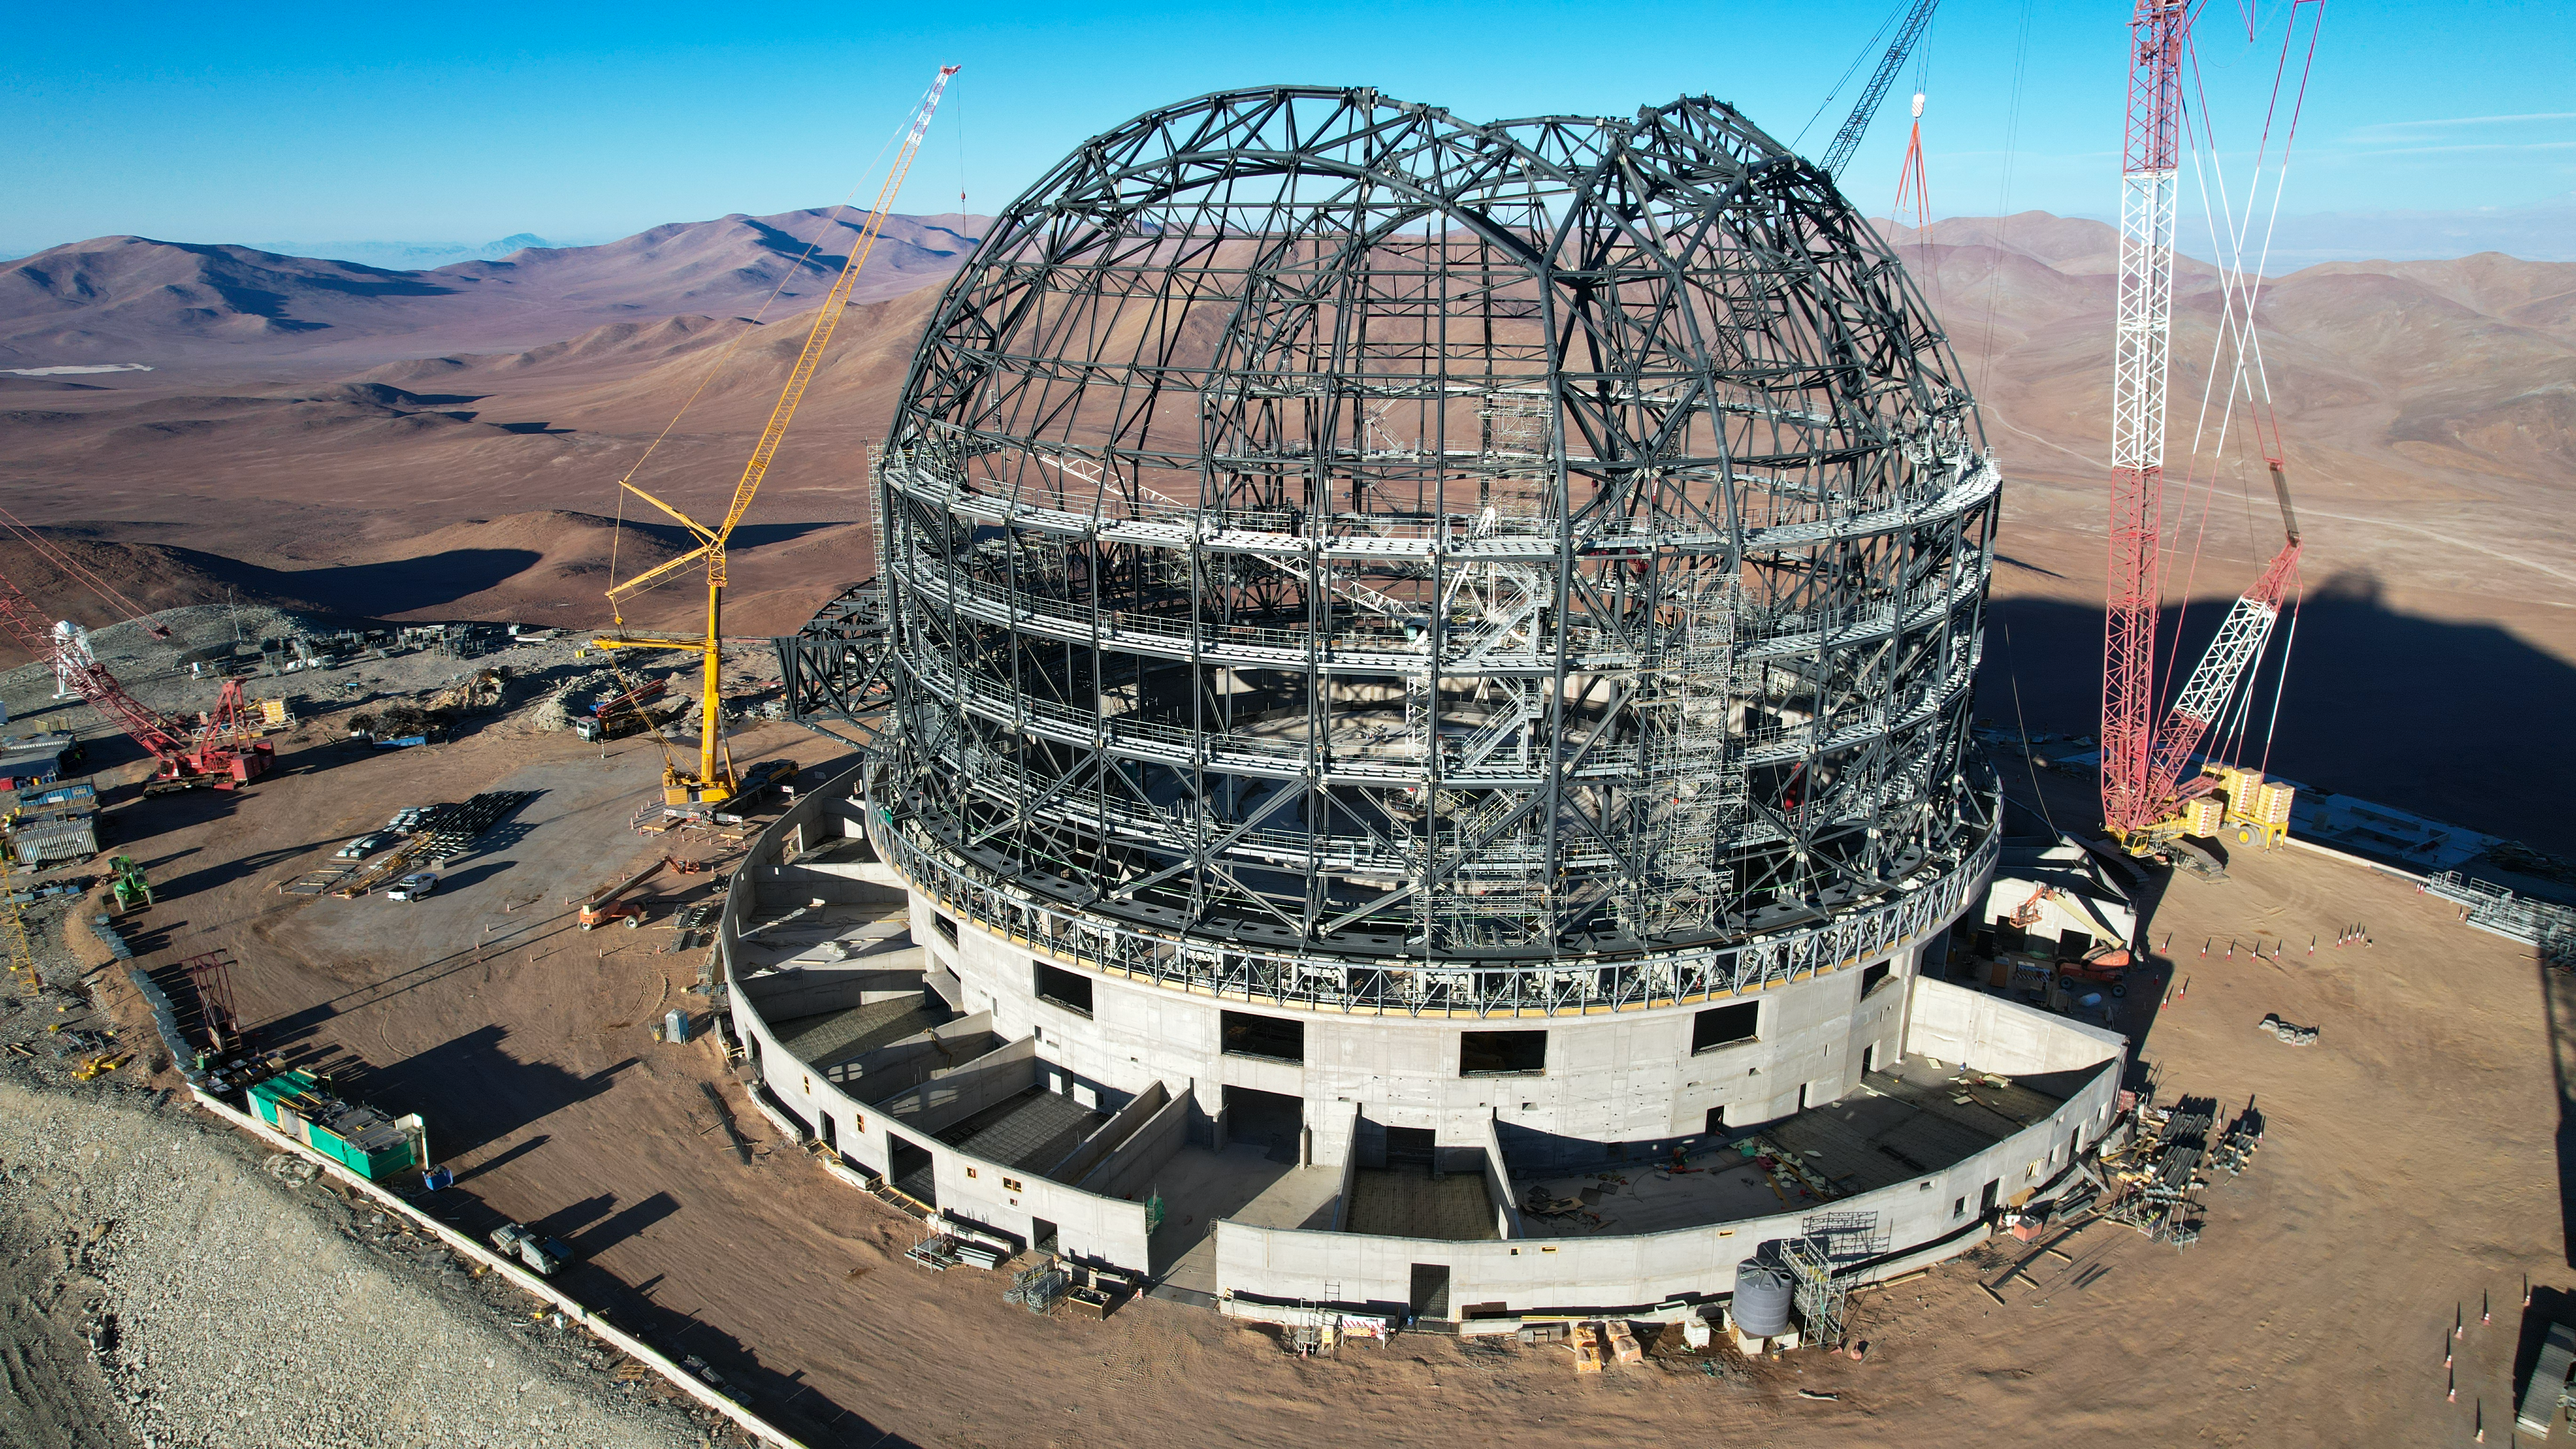

The ELT dome under construction

The construction site of ESO’s Extremely Large Telescope (ELT) is busy, with the frame of the dome expected to be completed by the end of 2023. This monumental structure is the largest telescope dome ever built, only fitting to protect what will be the world’s biggest eye on the sky.

Credit: ESO/G. Vecchia